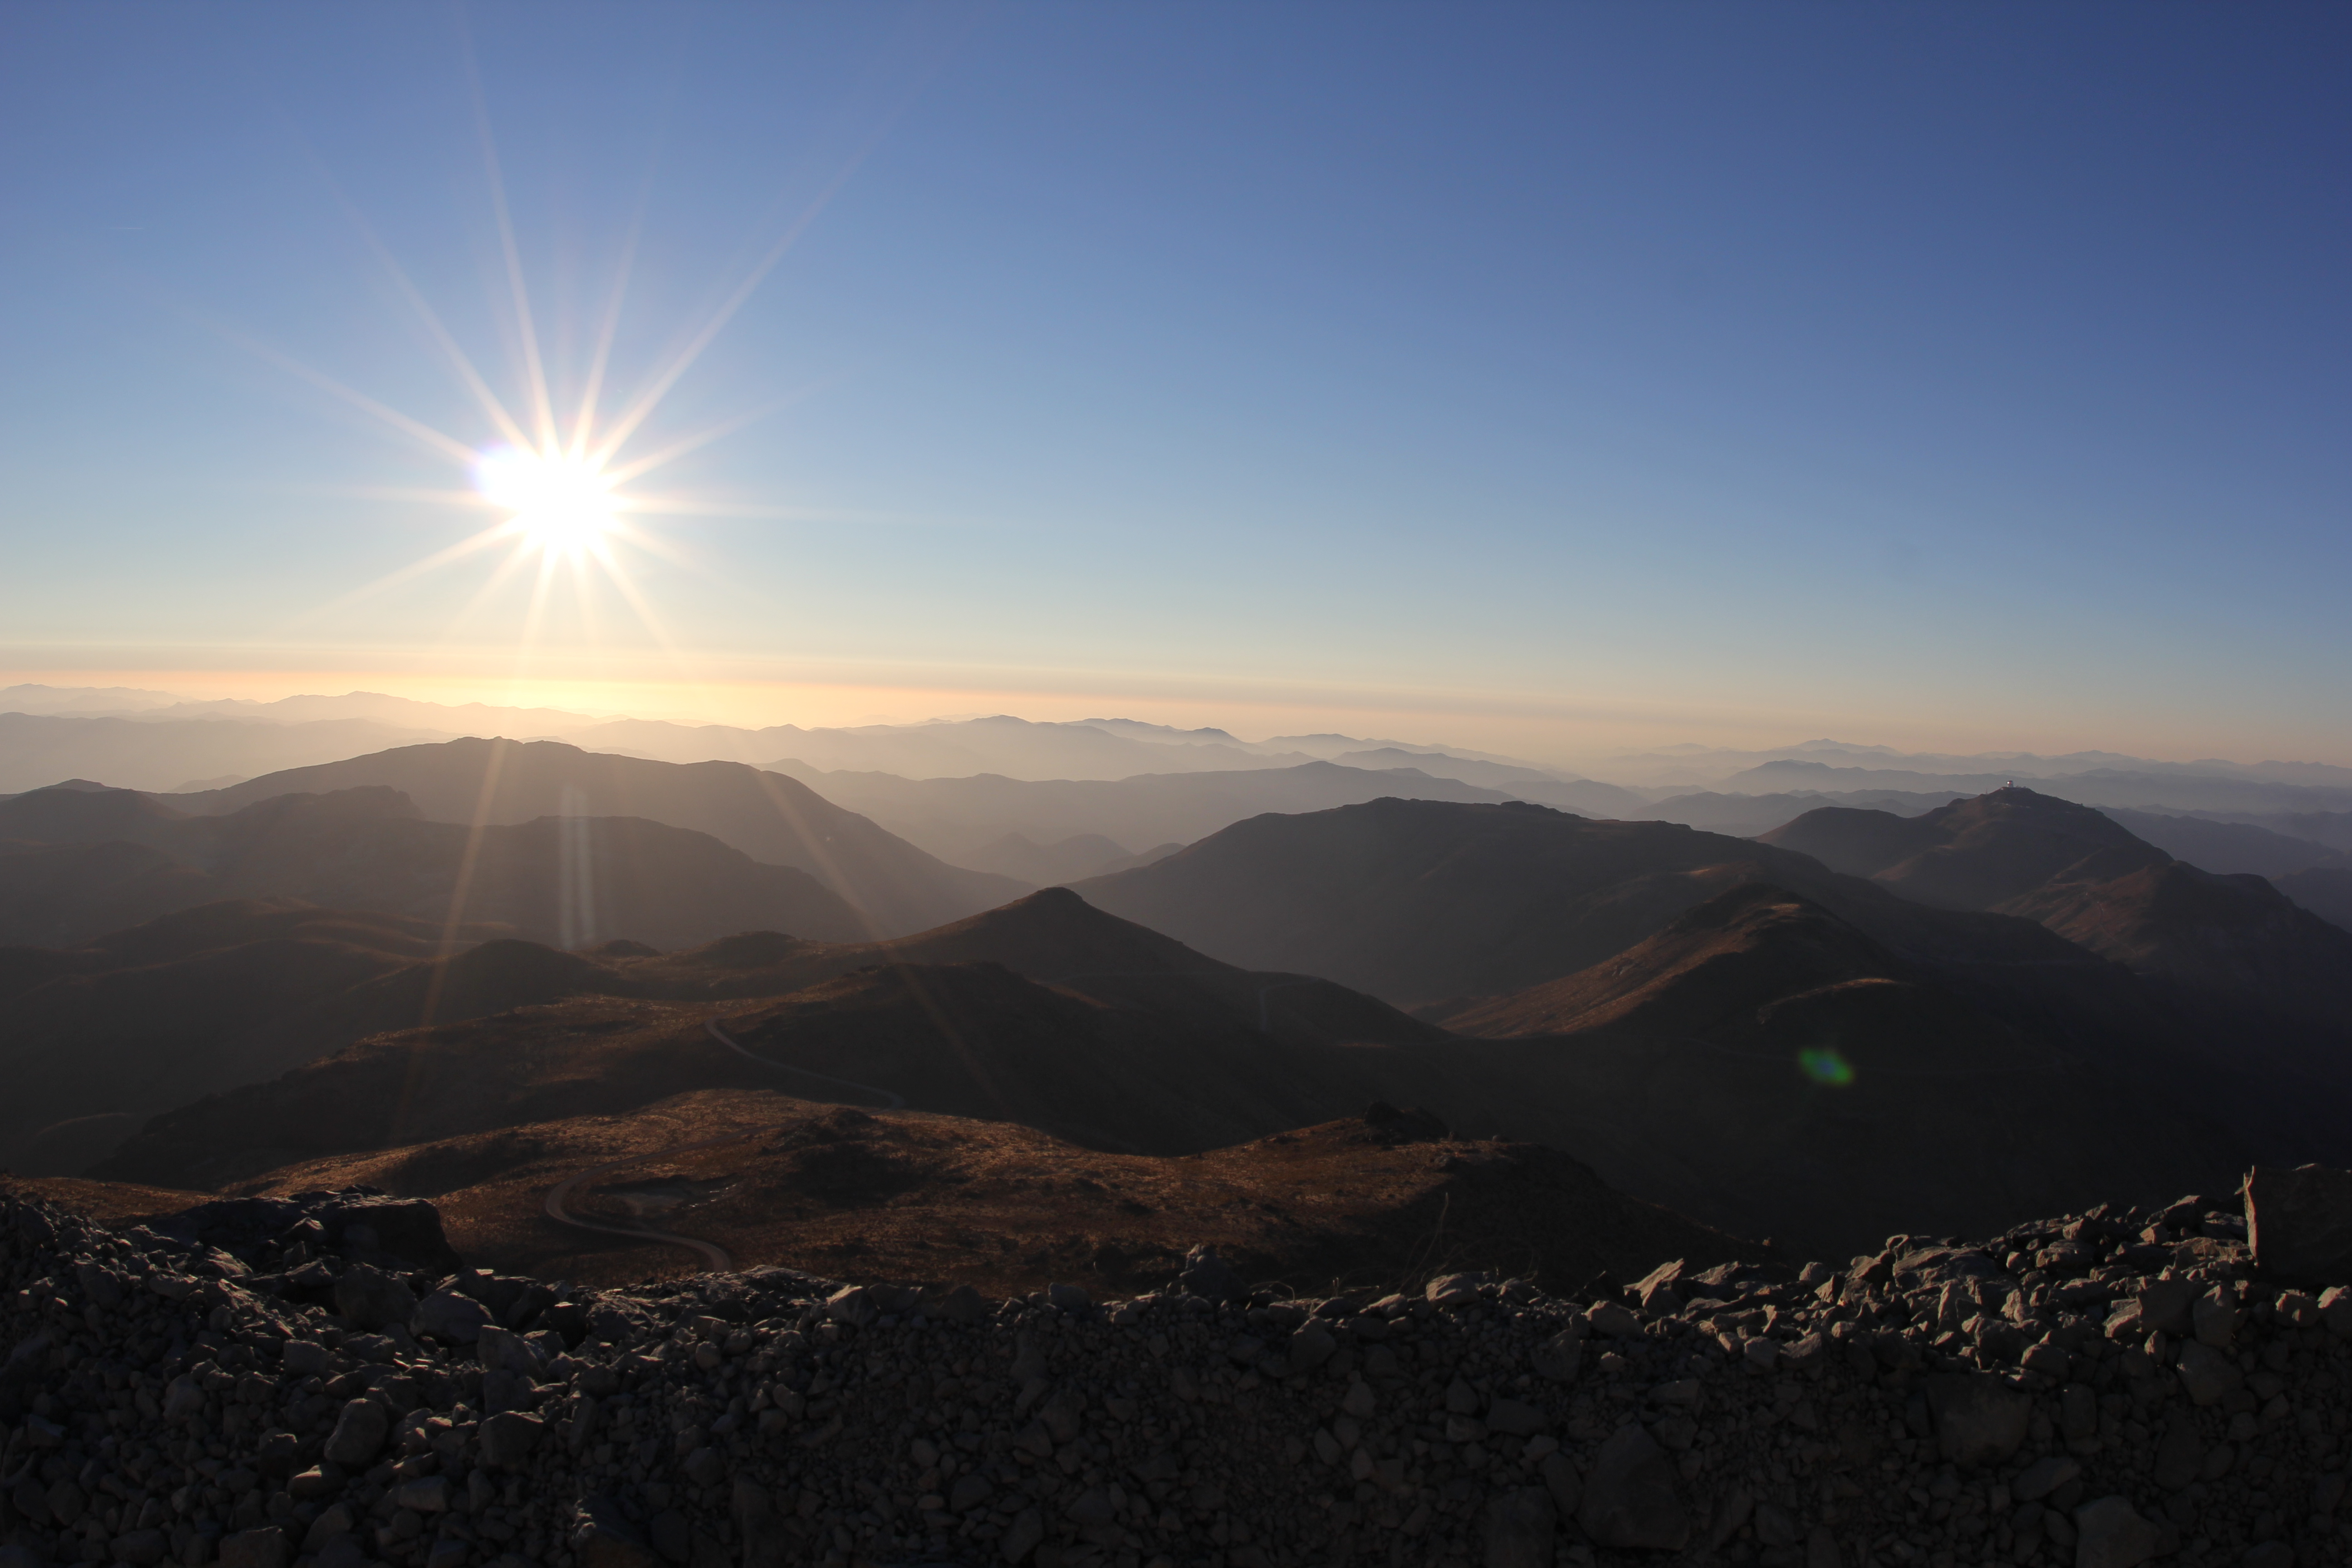

Cerro Pachón Multimedia Shoot

LSST Graphic Designer Emily Acosta traveled from Tucson to Cerro Pachón to meet a nine-member multimedia team directed by Alison Rose of Inigo Films and to coordinate with Eduardo so the media team’s work didn’t interfere with ongoing construction activities. Inigo Films was contracted to document the current state of construction via drone film footage, time-lapse sequences, panorama images, and fulldome clips. The assets will be archived in LSST’s upcoming digital asset management system for project viewing and later use in Education and Public Outreach (EPO) programs.

Credit: Rubin Observatory/NSF/AURA